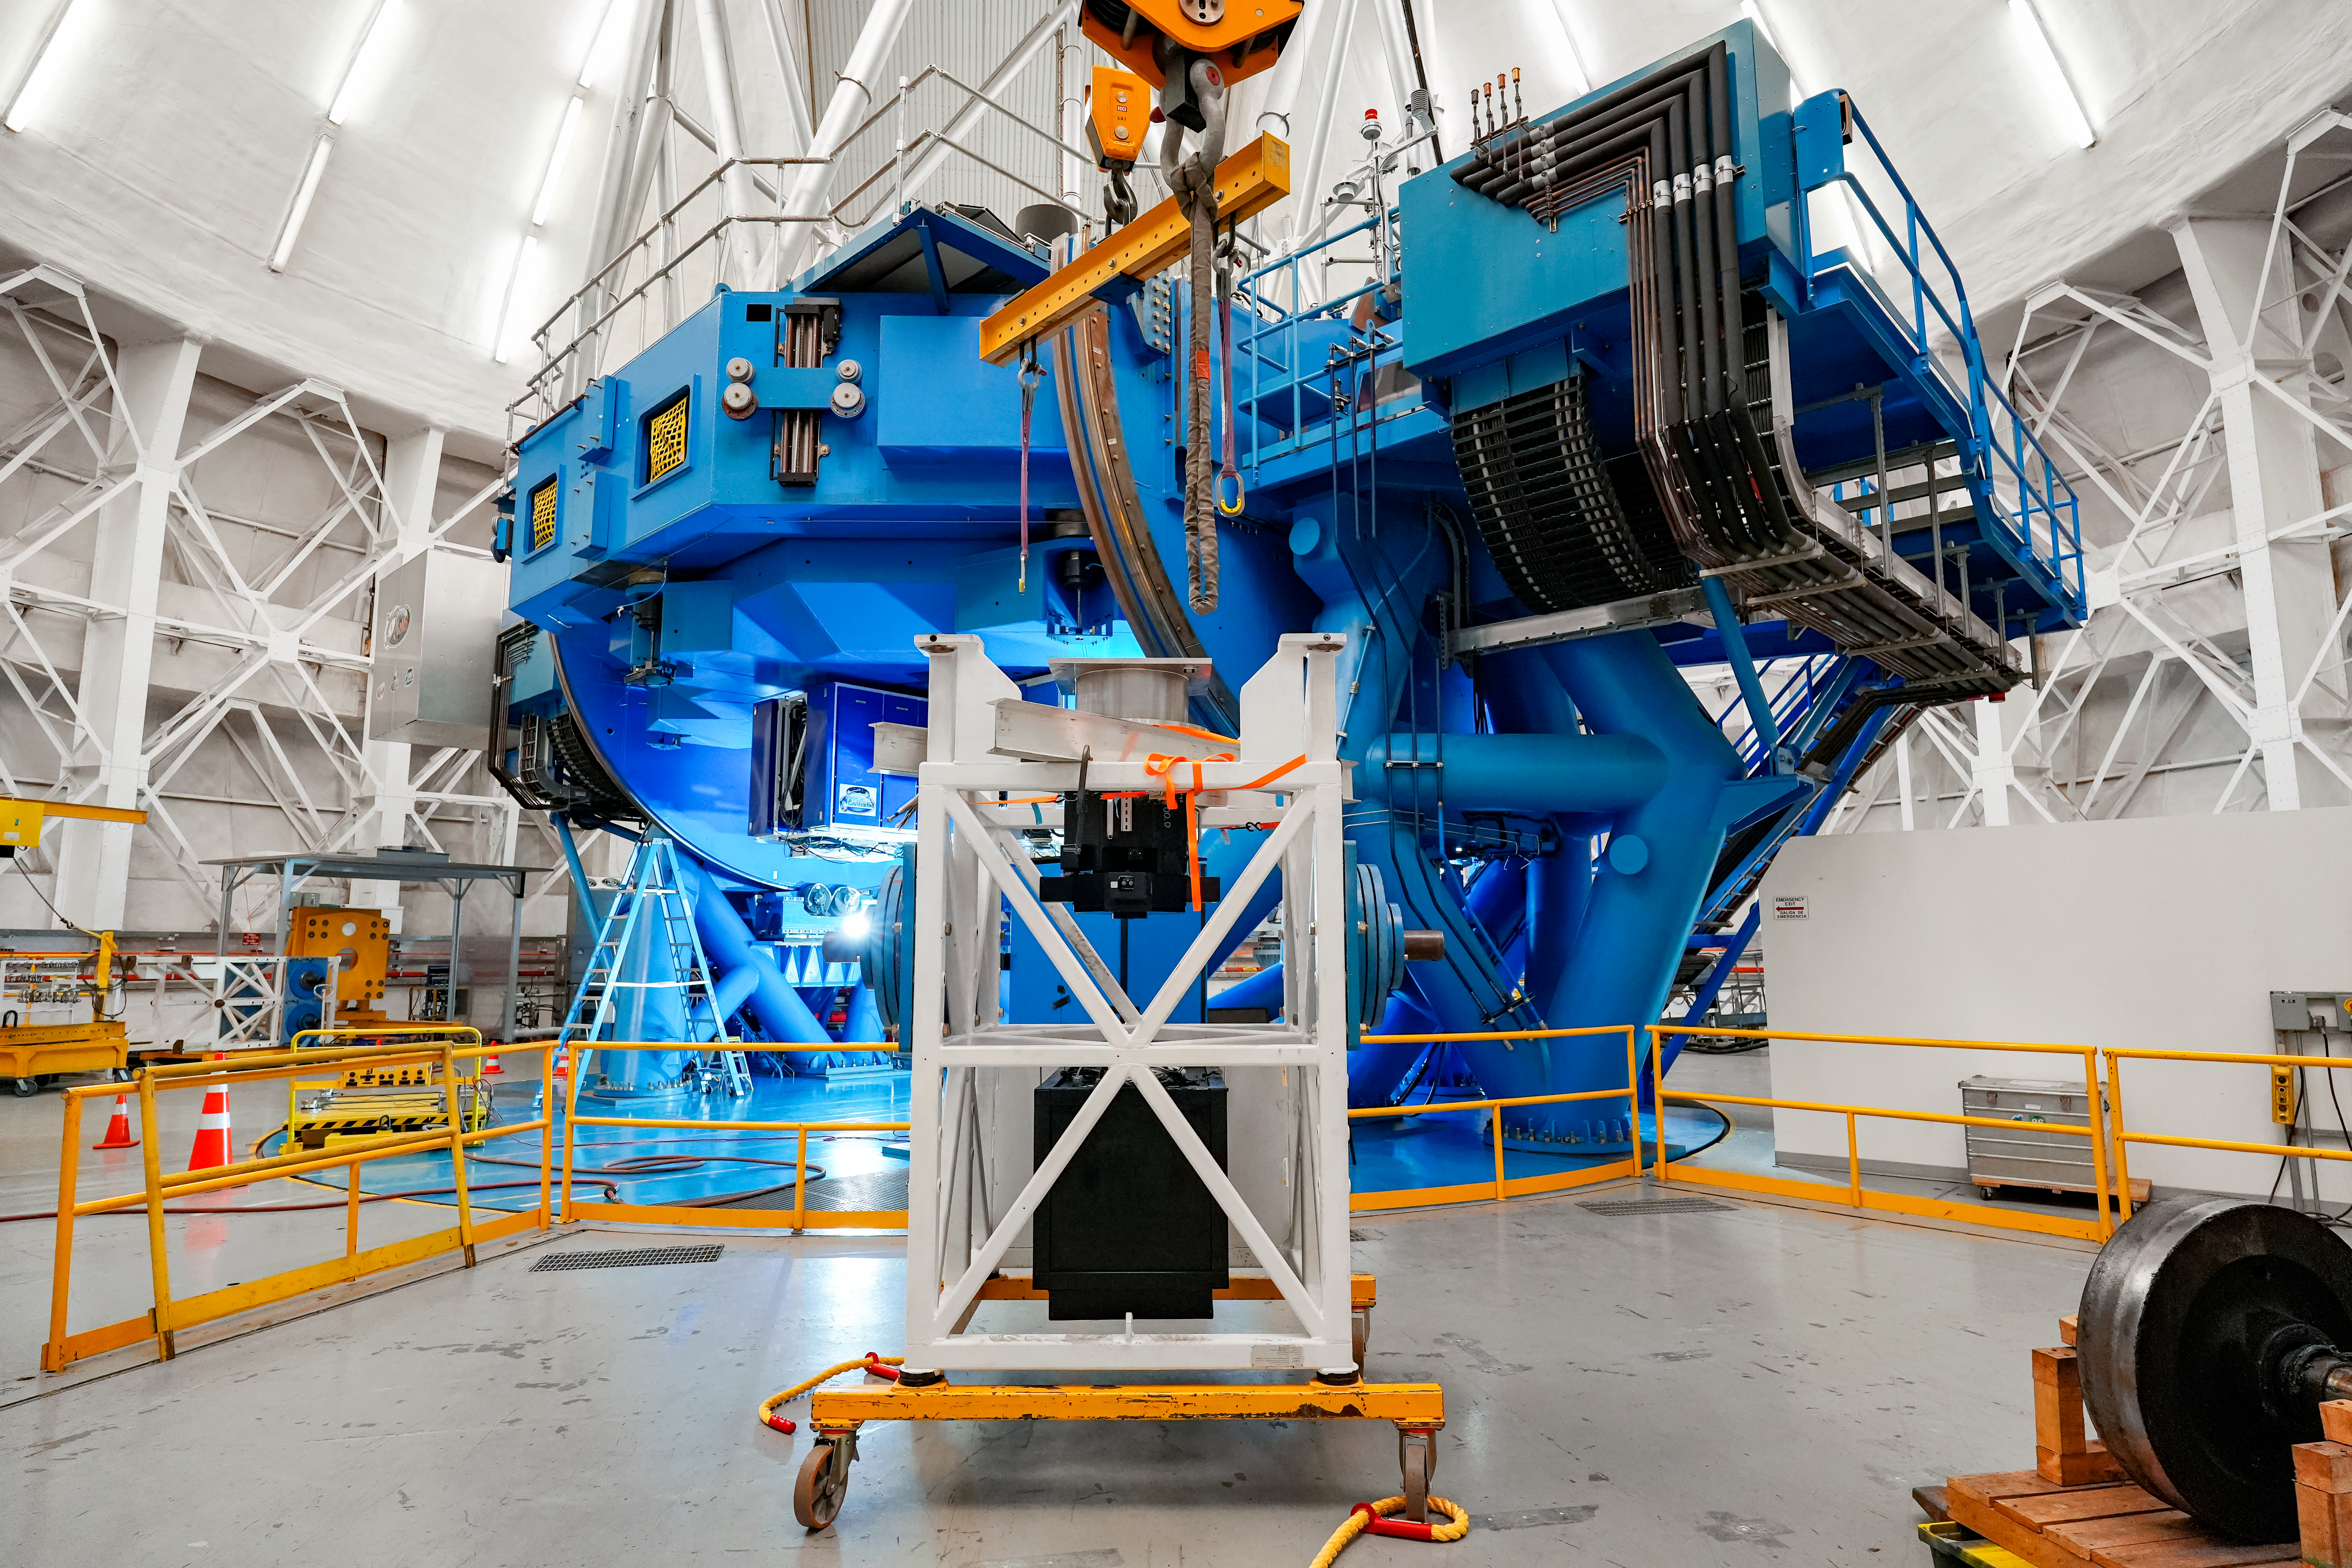

IQUEYE Installed on Gemini South

IQUEYE was delivered to and successfully installed on the Gemini South telescope in early February 2025.

Credit: International Gemini Observatory/NOIRLab/NSF/AURA/T. Cassanelli